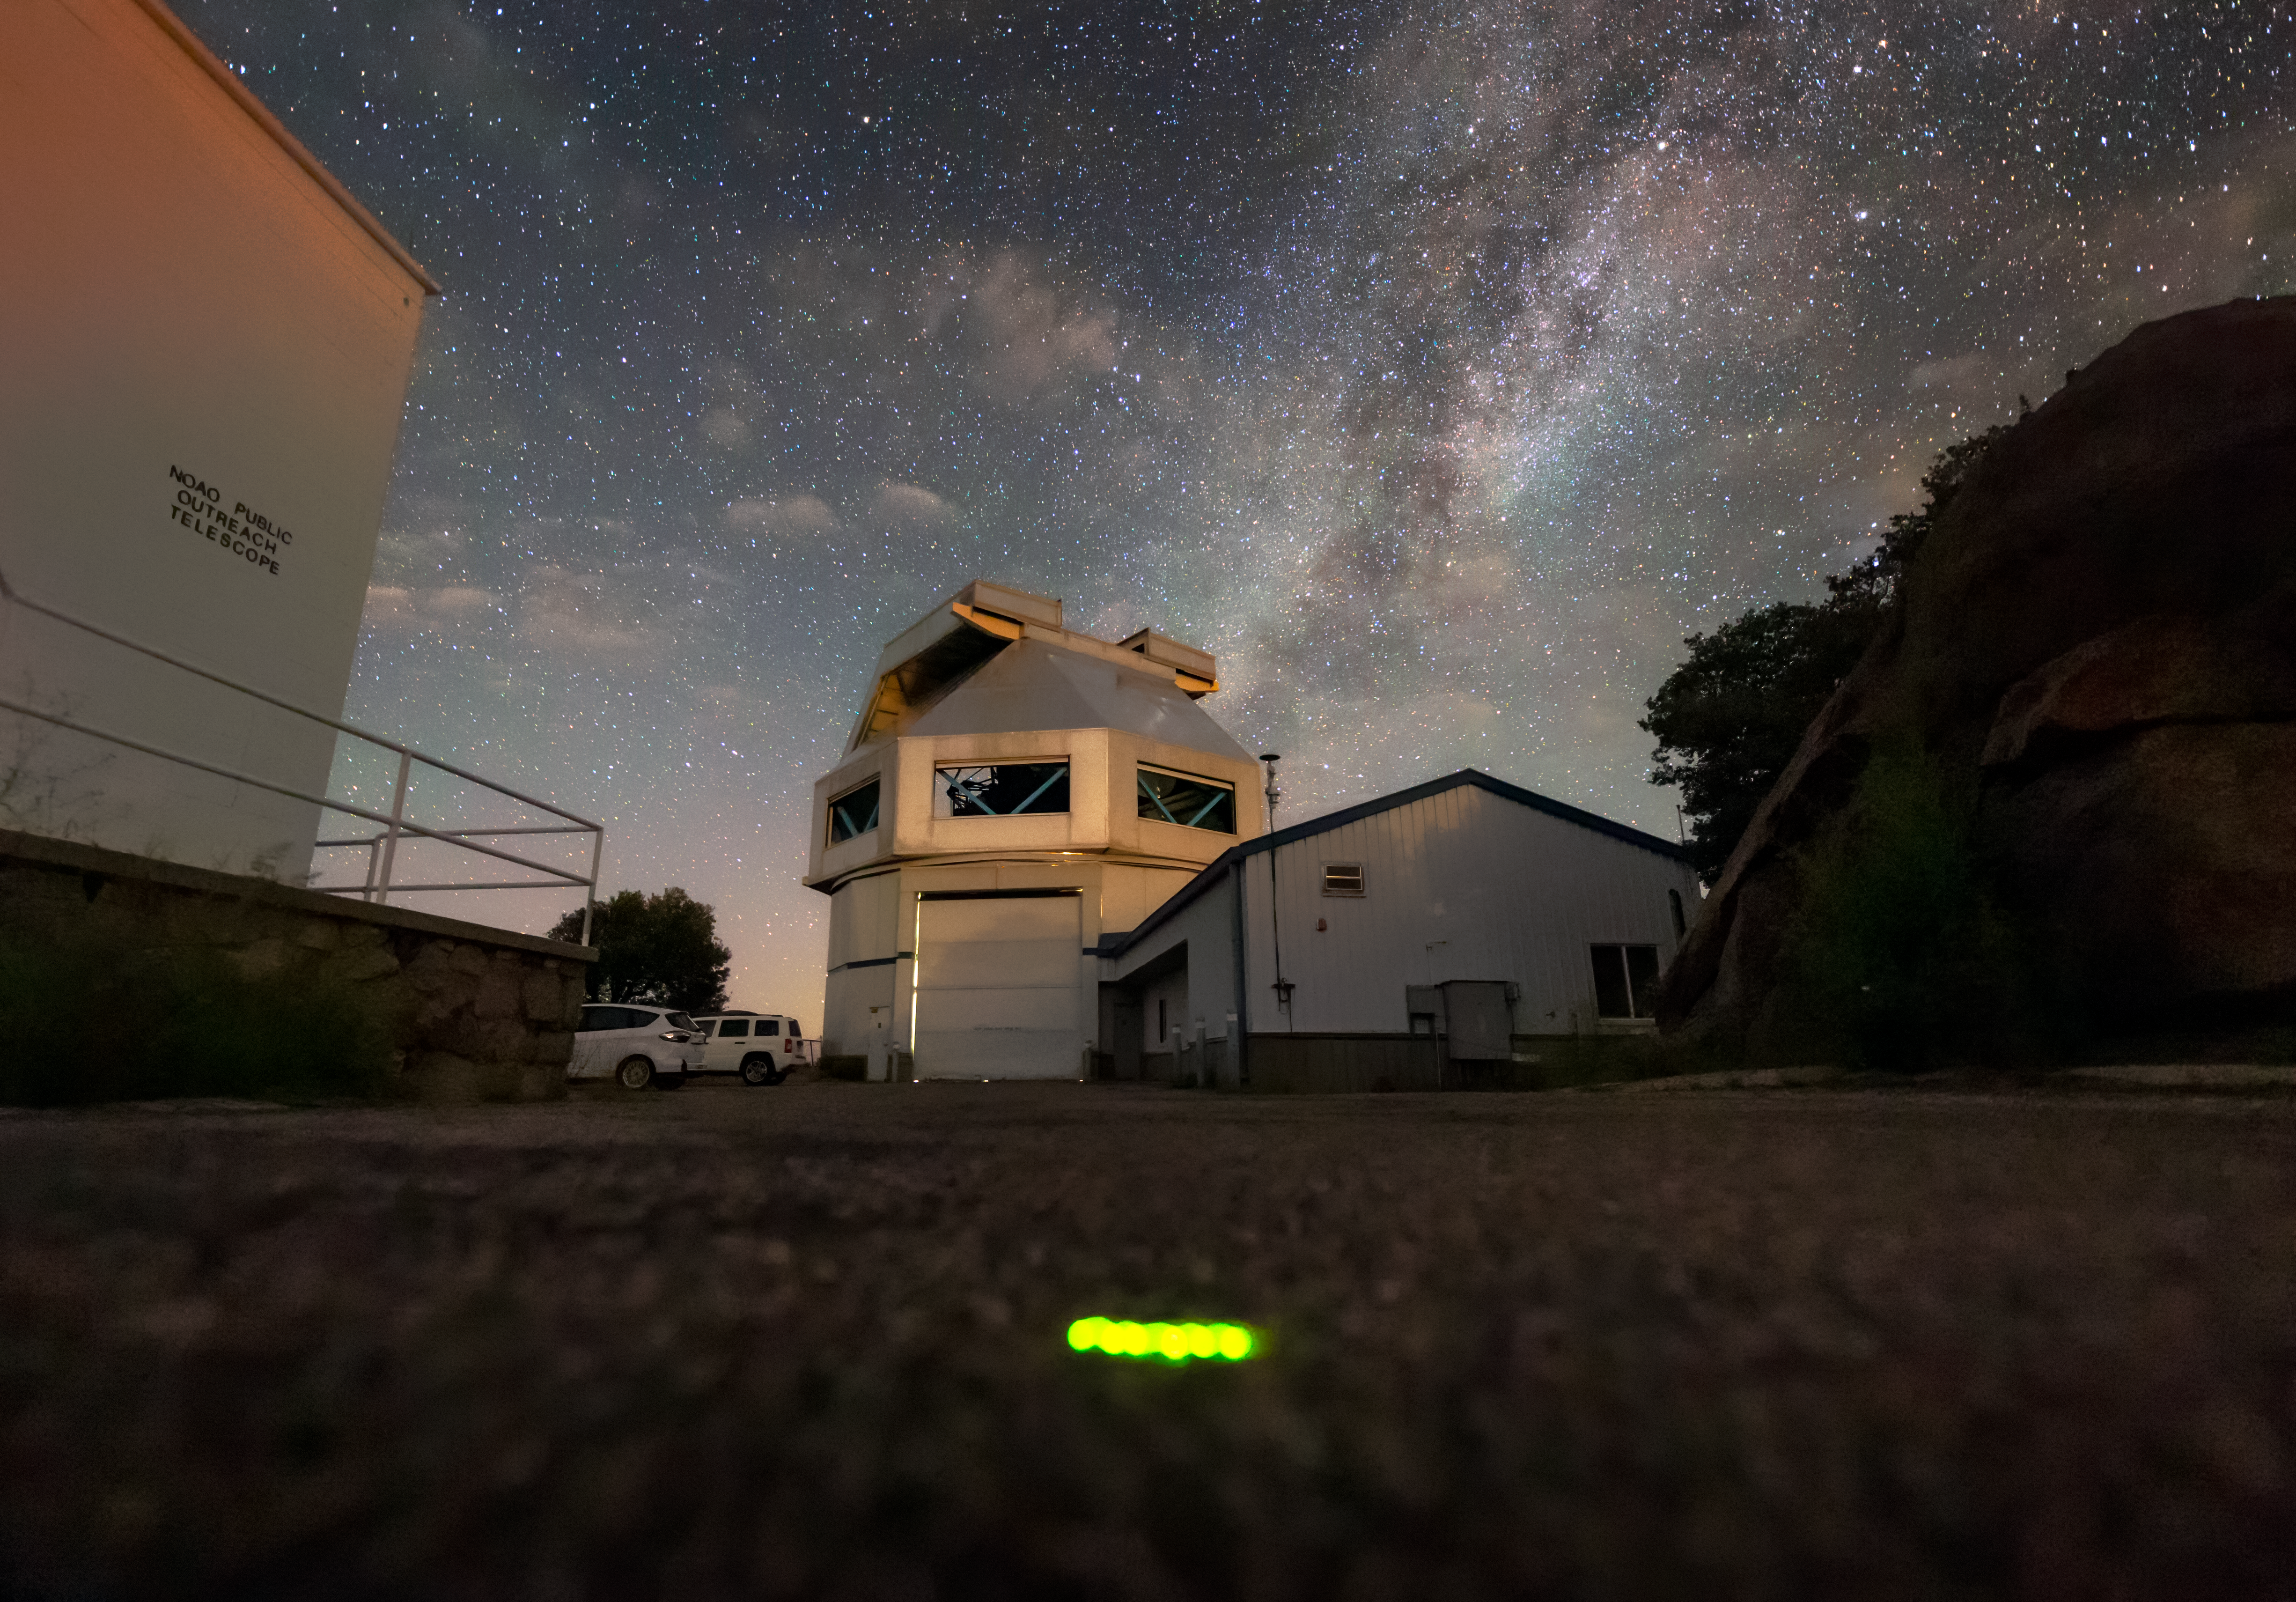

Glowworm Glowing in the Dead of Night

When the weather conditions are just right, glowworms come out at night at Kitt Peak National Observatory. This glowworm crossed the road in front of the WIYN 3.5-meter telescope as the last of the summer Milky Way sets behind the WIYN dome. Although only the tail end of the glowworm is bioluminescent, the glowworm appears as a streak over the 10 second exposure, and the image shows how much distance it covered over the period of the exposure.

Credit: KPNO/NOIRLab/NSF/AURA/R. T. Sparks